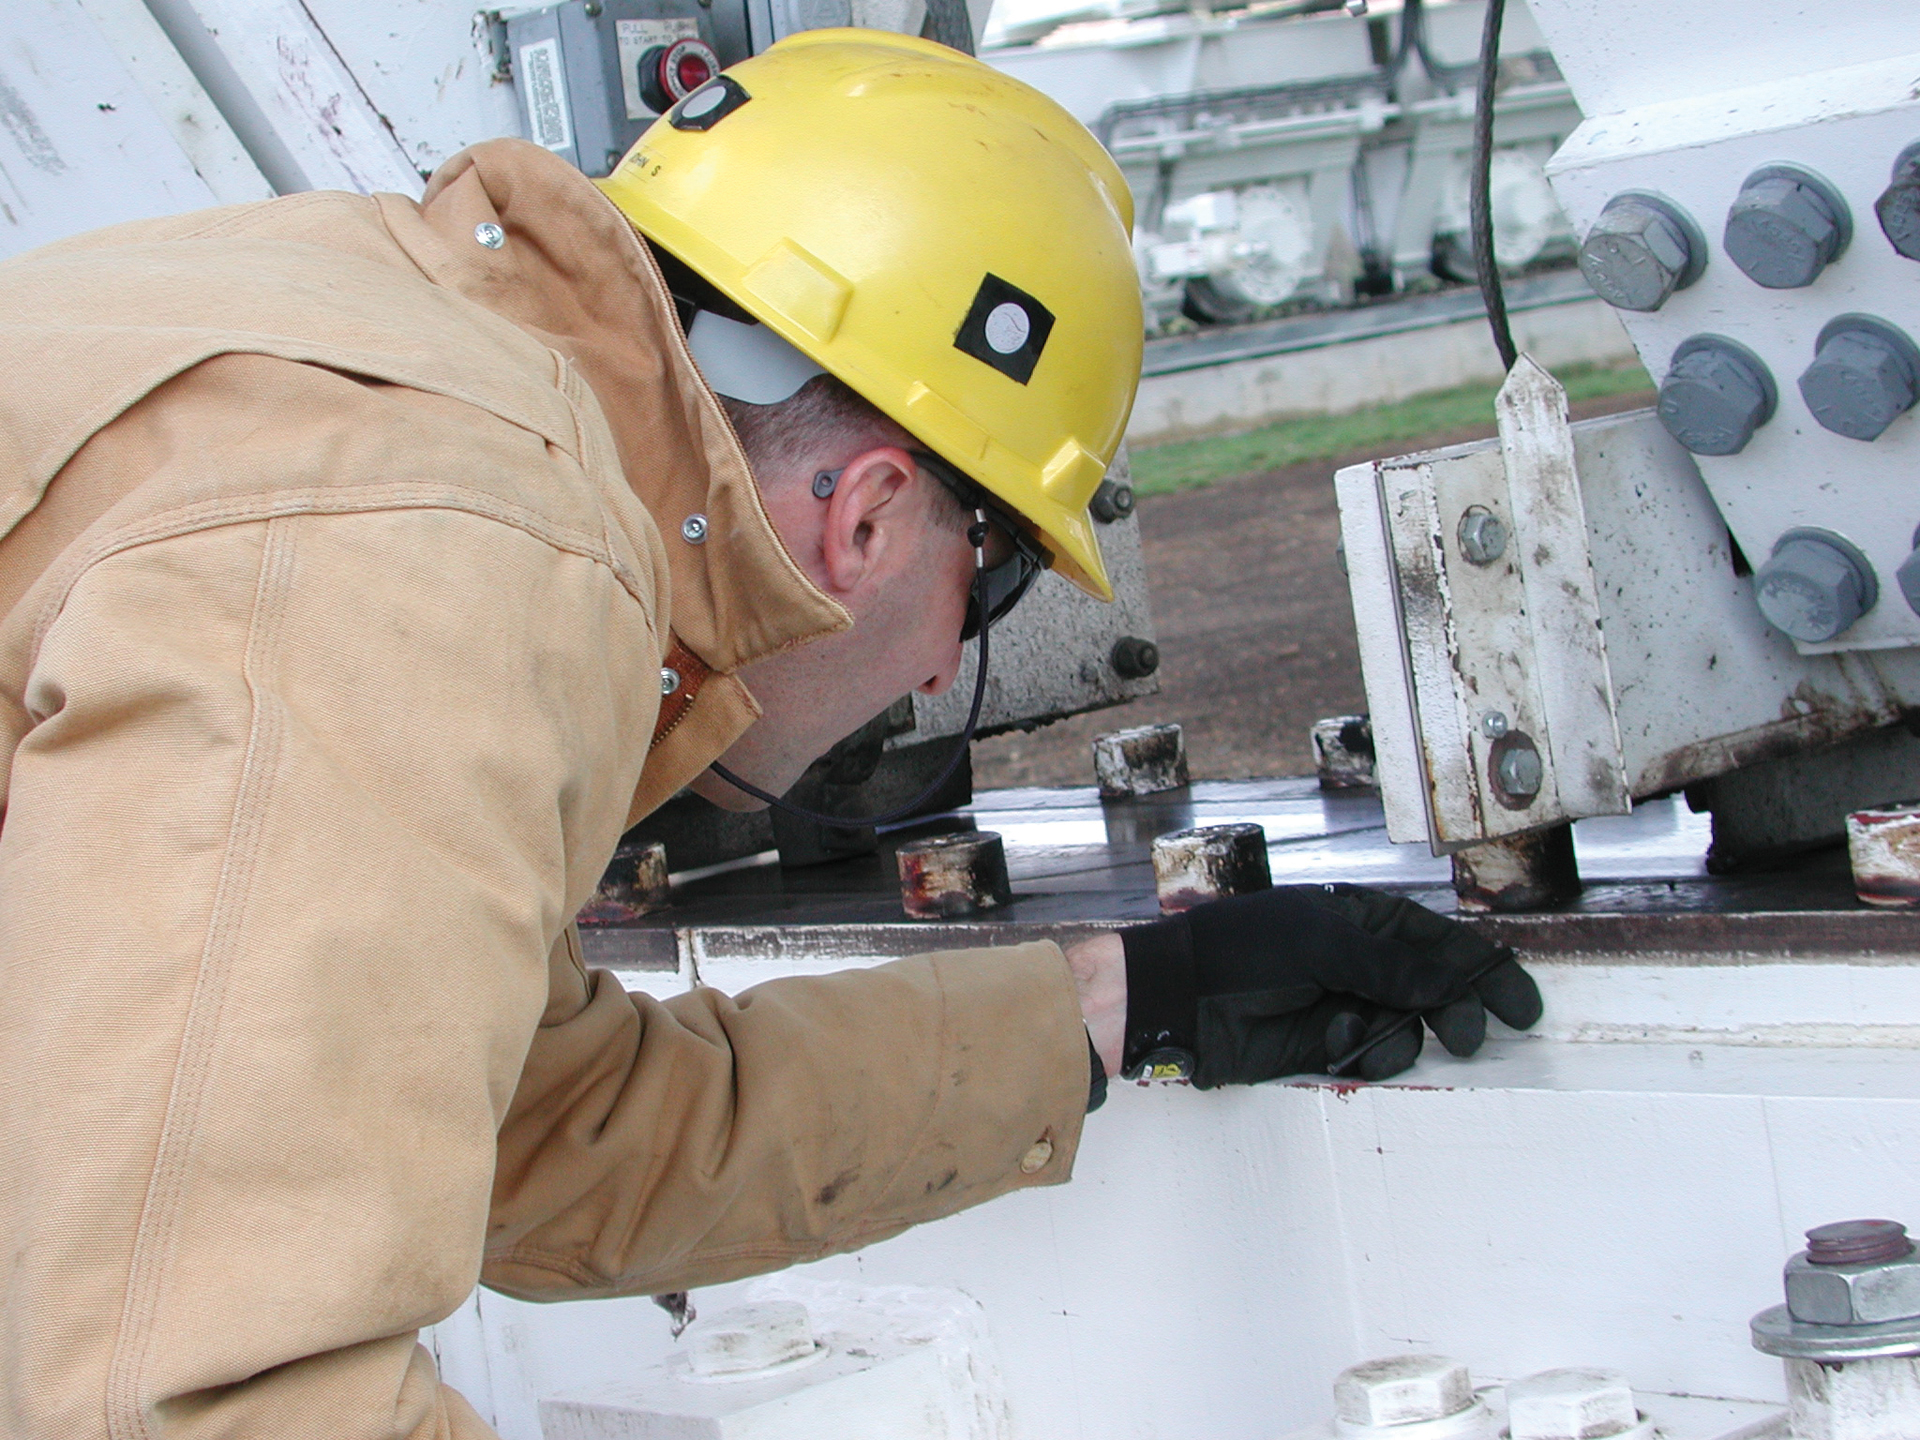

Careful Inspection of the GBT Track

Green Bank Engineer John Shelton carefully examines the metal plate that runs around the track of the Green Bank Telescope. The track goes 25 feet into the ground to remain sturdy and level. The GBT's four trucks drive the 17-million pound telescope around on this circle. Each truck has four wheels, meaning each wheel supports one million pounds. Maintenance of this track is critical to the accuracy of the GBT's observations.

Credit: NRAO/AUI/NSF